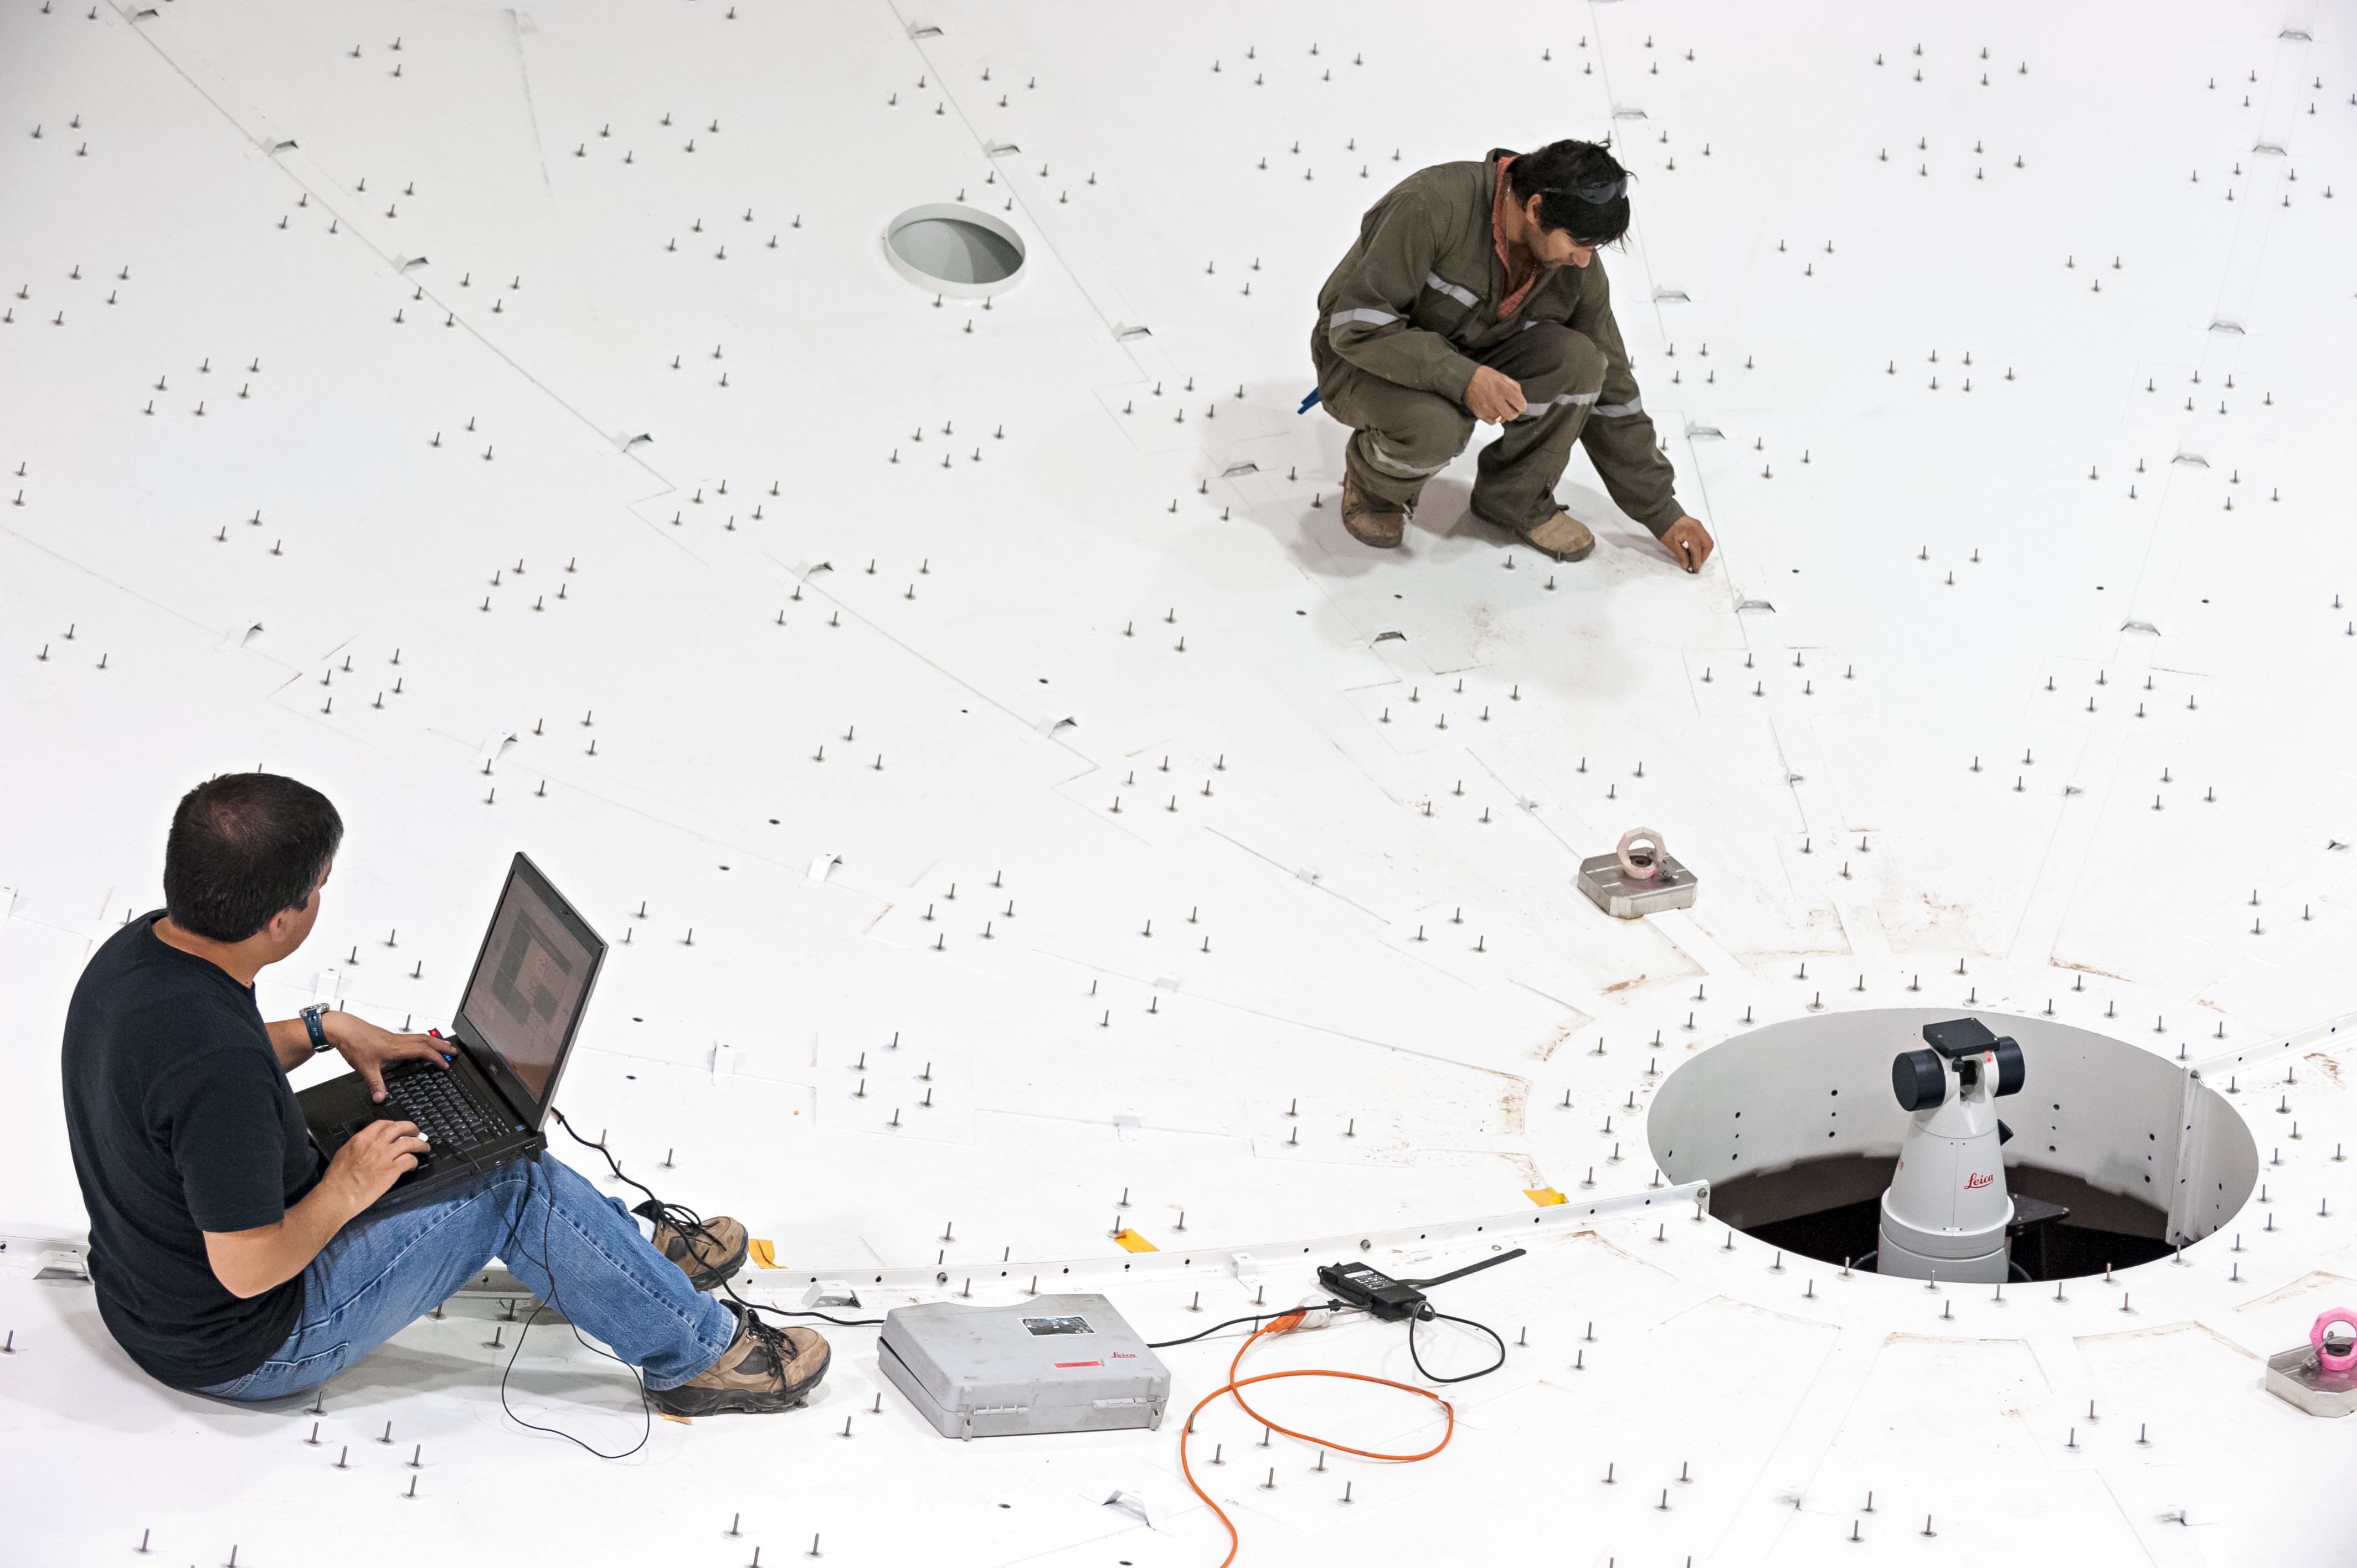

Engineers installing the panels

Engineers installing the panels for a perfect reflecting surface.

Credit: M. Alexander (ESO)